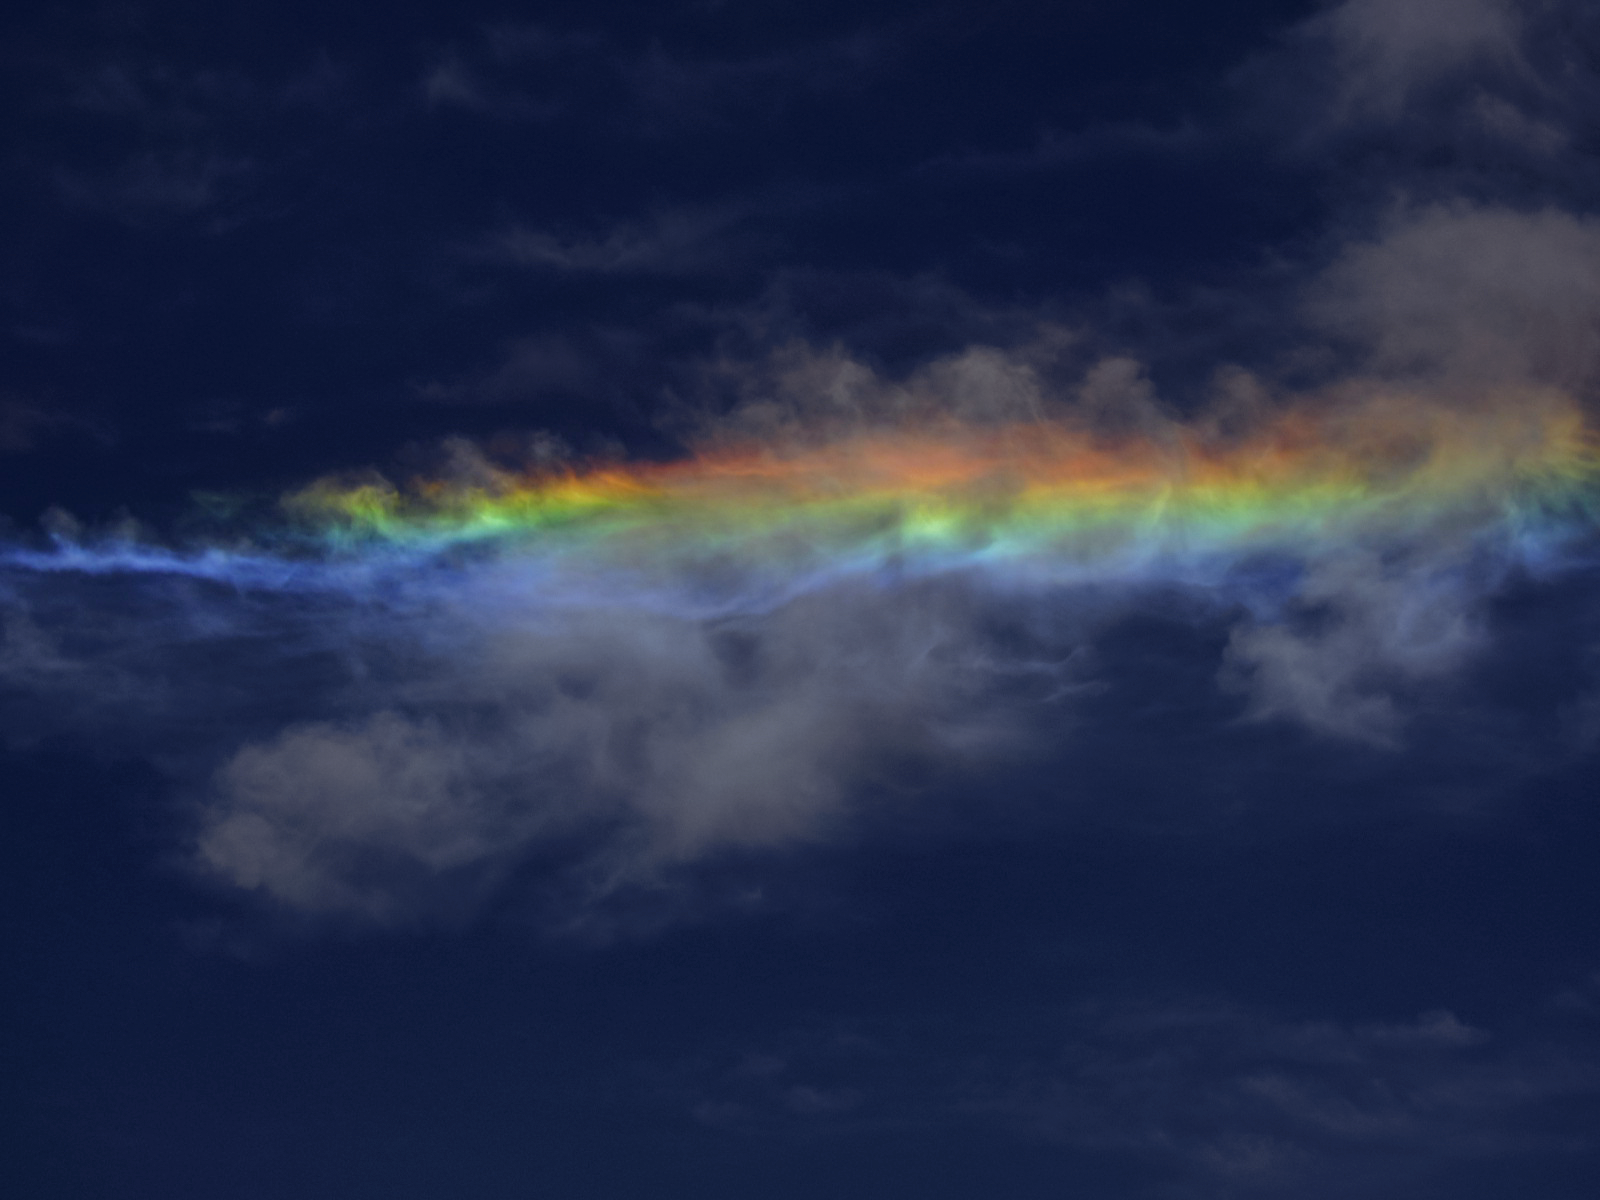

Not really a rainbow

Sky phenomena are not reserved for the night alone. Despite its deceptive appearance, this light show is not a rainbow, but something more unusual. Here a relatively rare instance of a circumhorizontal arc, caused by particular refraction of light, casts vivid colours in the clouds over the site of ESO's Very Large Telescope (VLT), the world's most advanced visible-light astronomical observatory.

Credit: ESO/T. Pfrommer